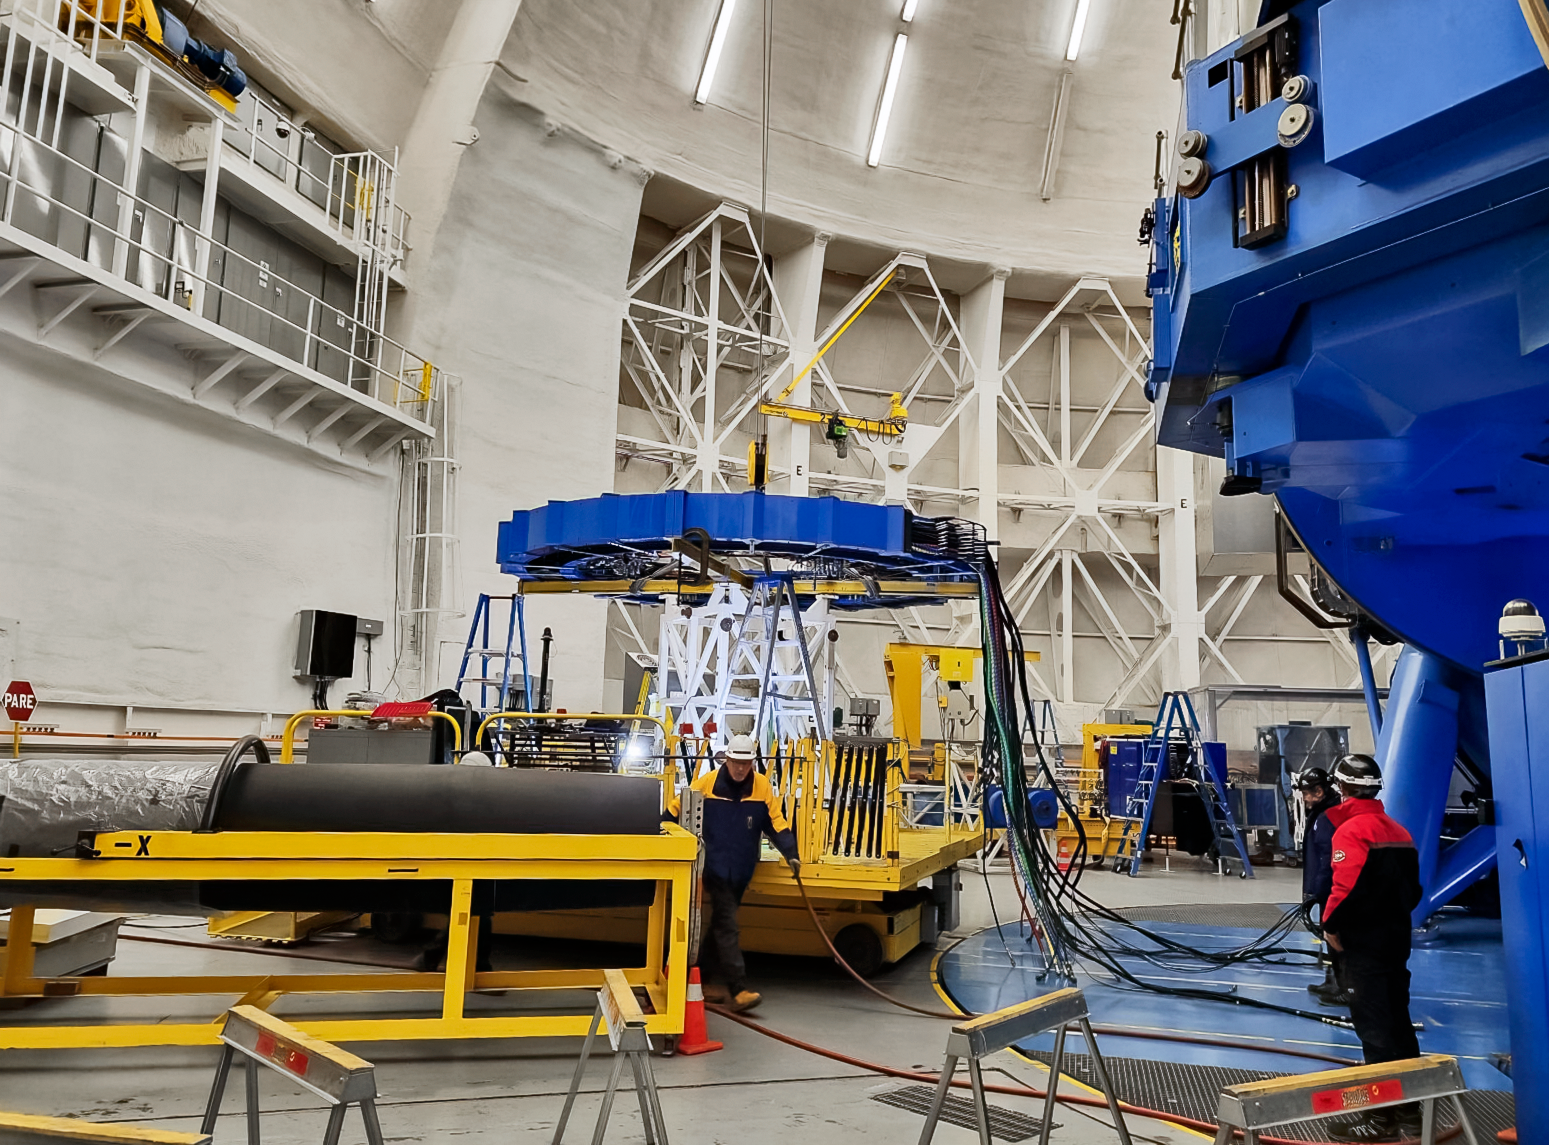

Removal of Gemini South's cassegrain rotator cable carrier.

Cassegrain rotator cable carrier is removed from the telescope. This task, as part of the shutdown, was required to replace several leaking helium lines.

Credit: International Gemini Observatory/NOIRLab/NSF/AURA